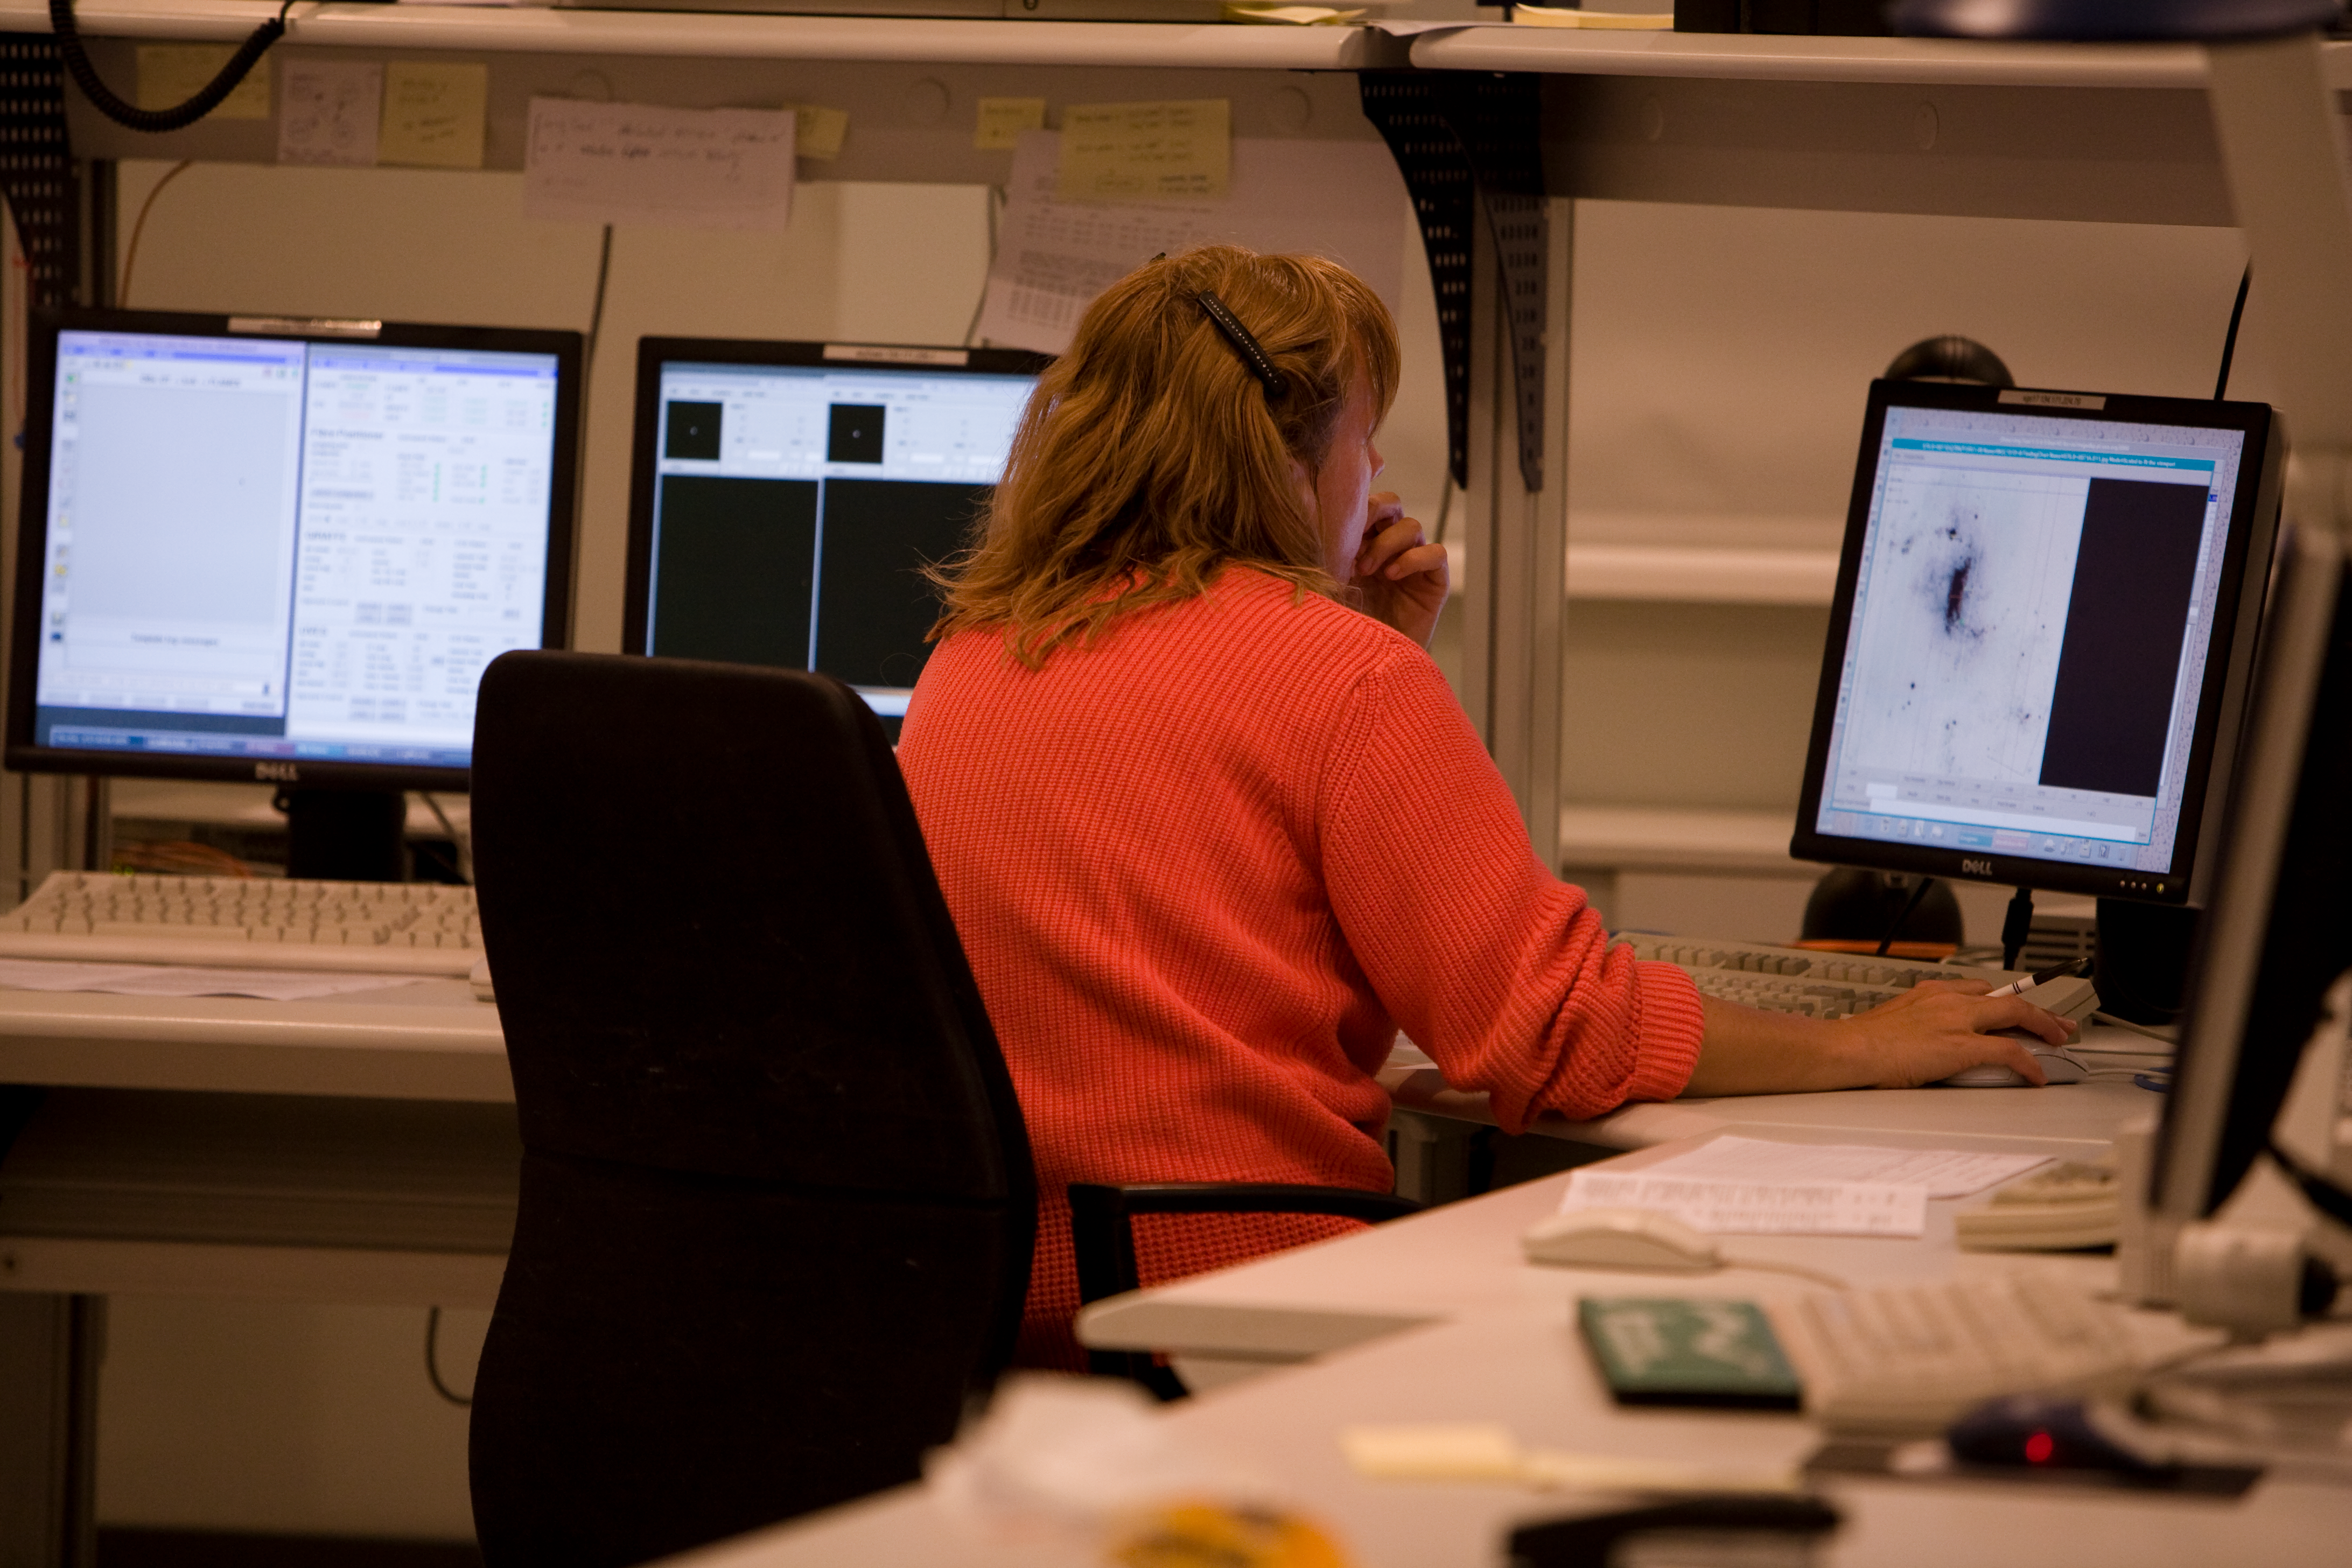

Observing with the VLT

The observations at the VLT are performed via computers in the VLT control room.

Credit: ESO/H.H.Heyer